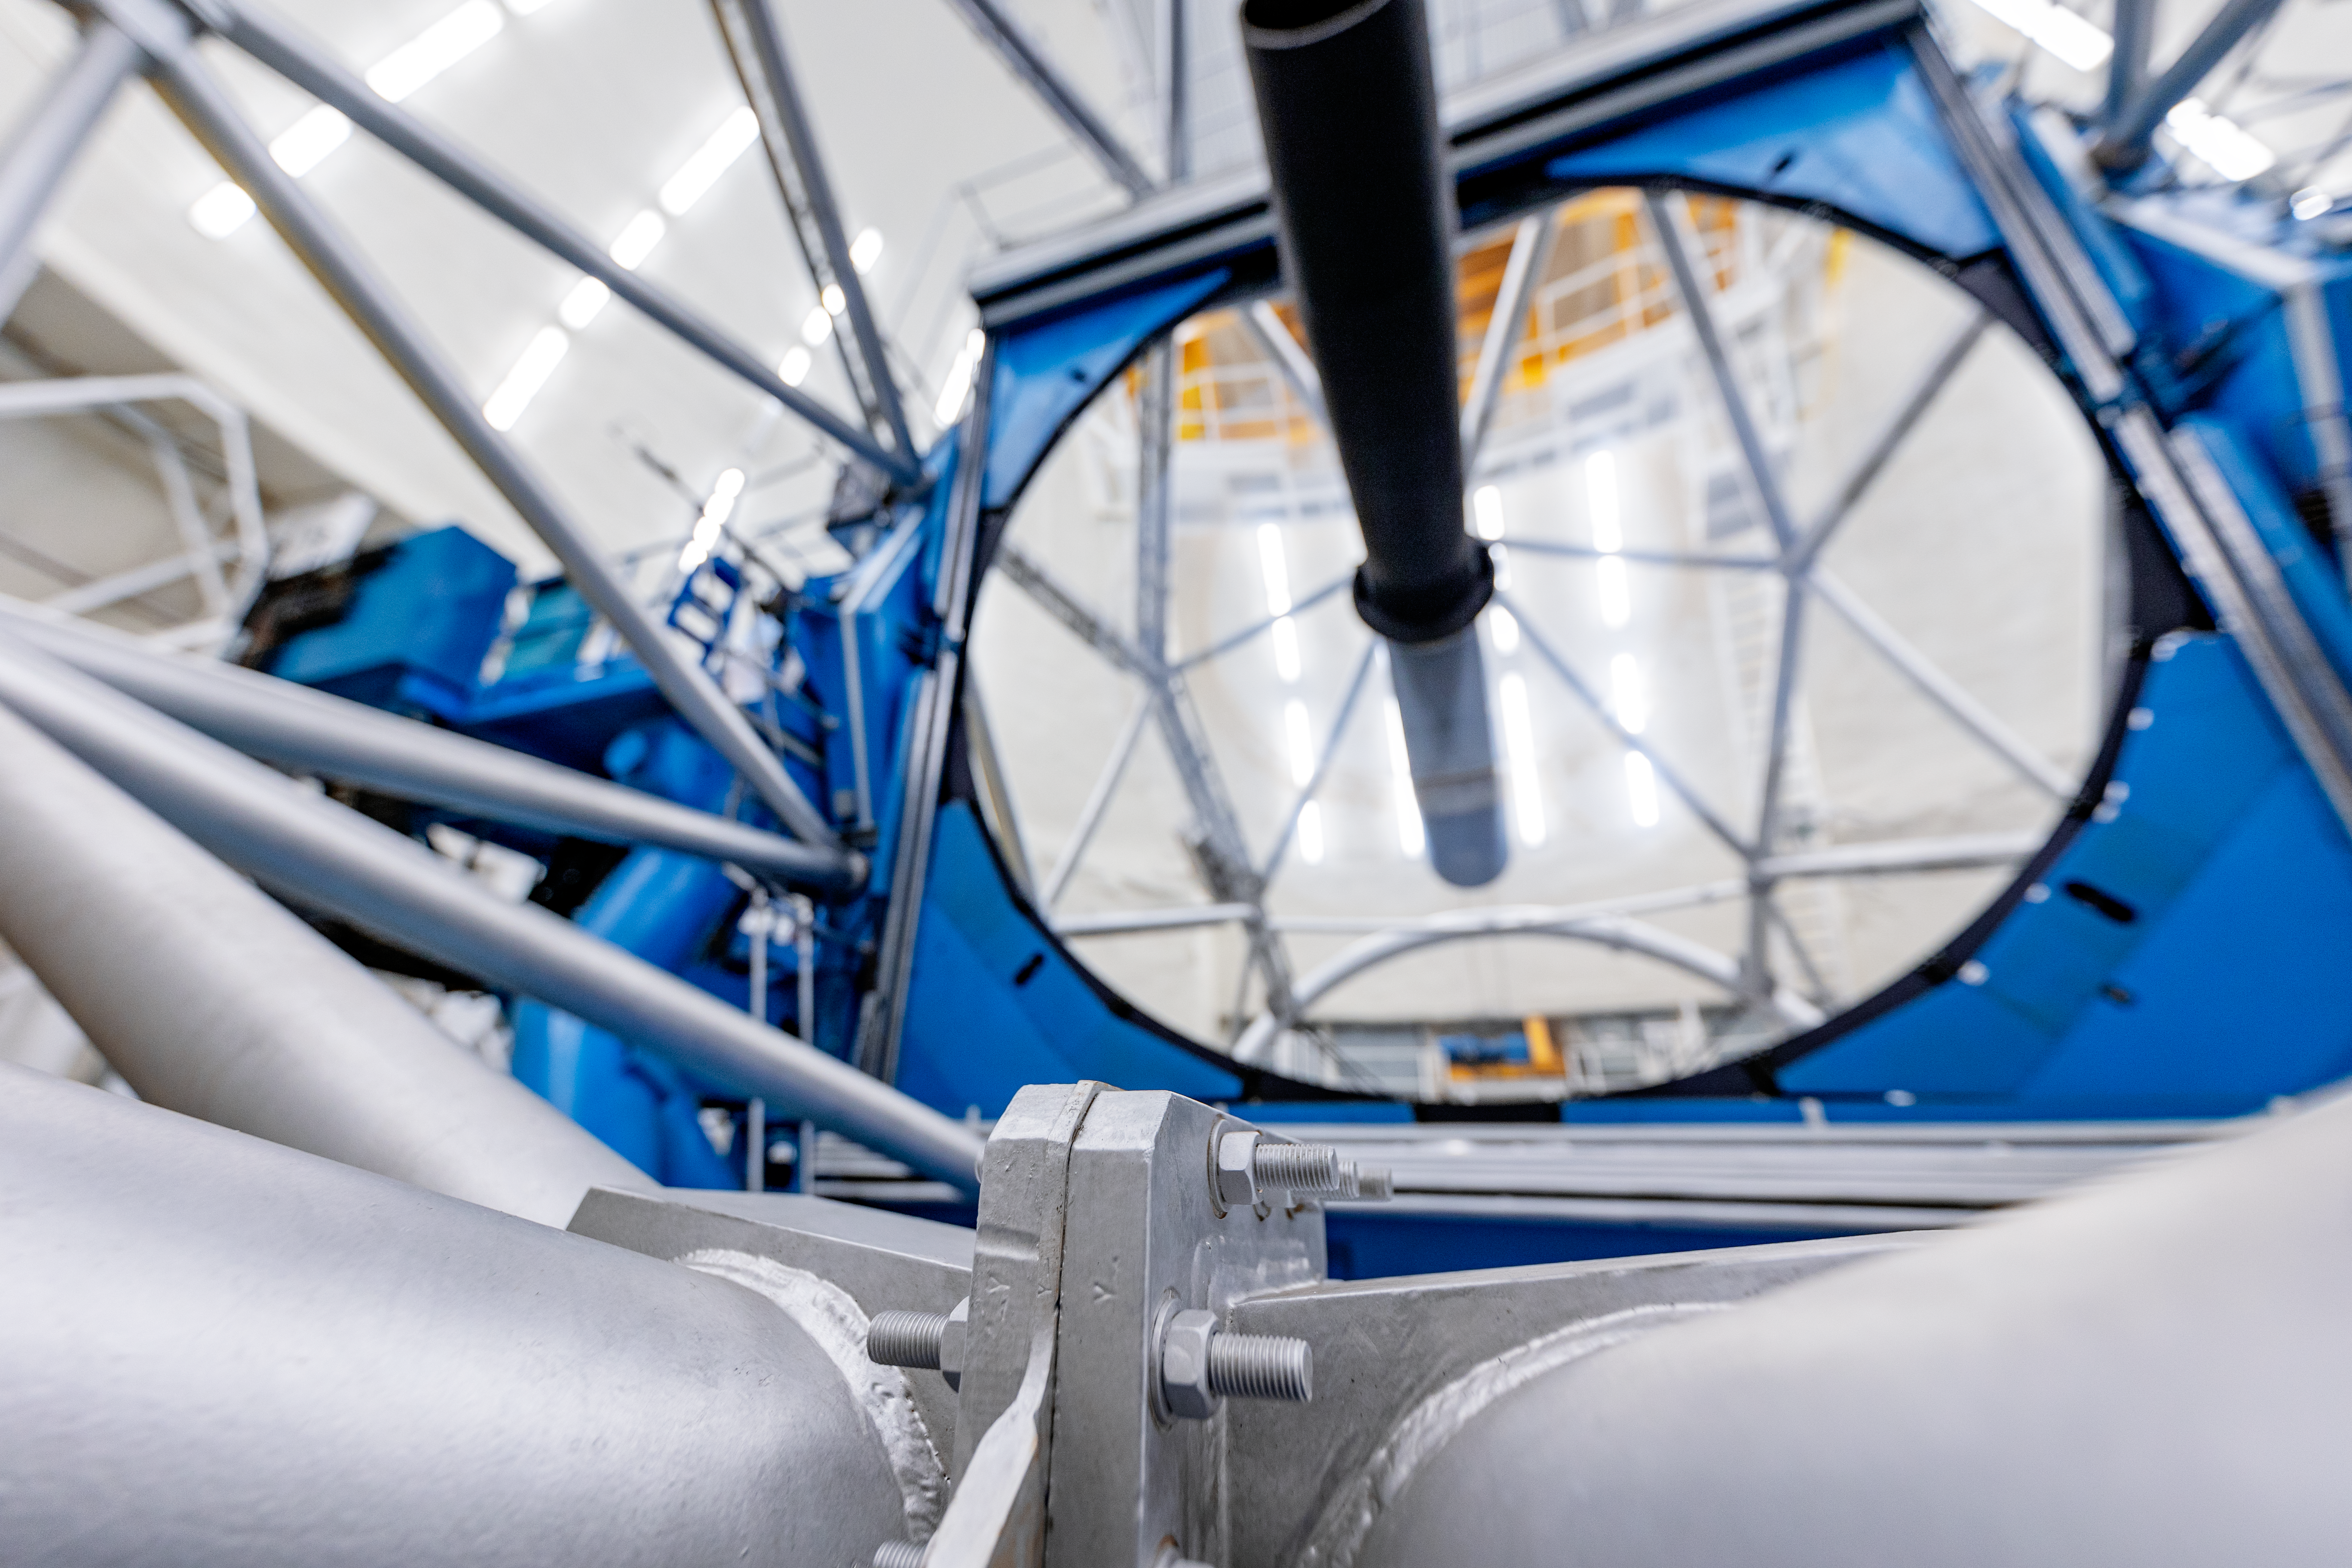

Gemini North Cleaned Mirror

Gemini North's primary mirror after cleaning as part of a regular maintenance program.

Credit: International Gemini Observatory/NOIRLab/NSF/AURA/ T. Slovinský